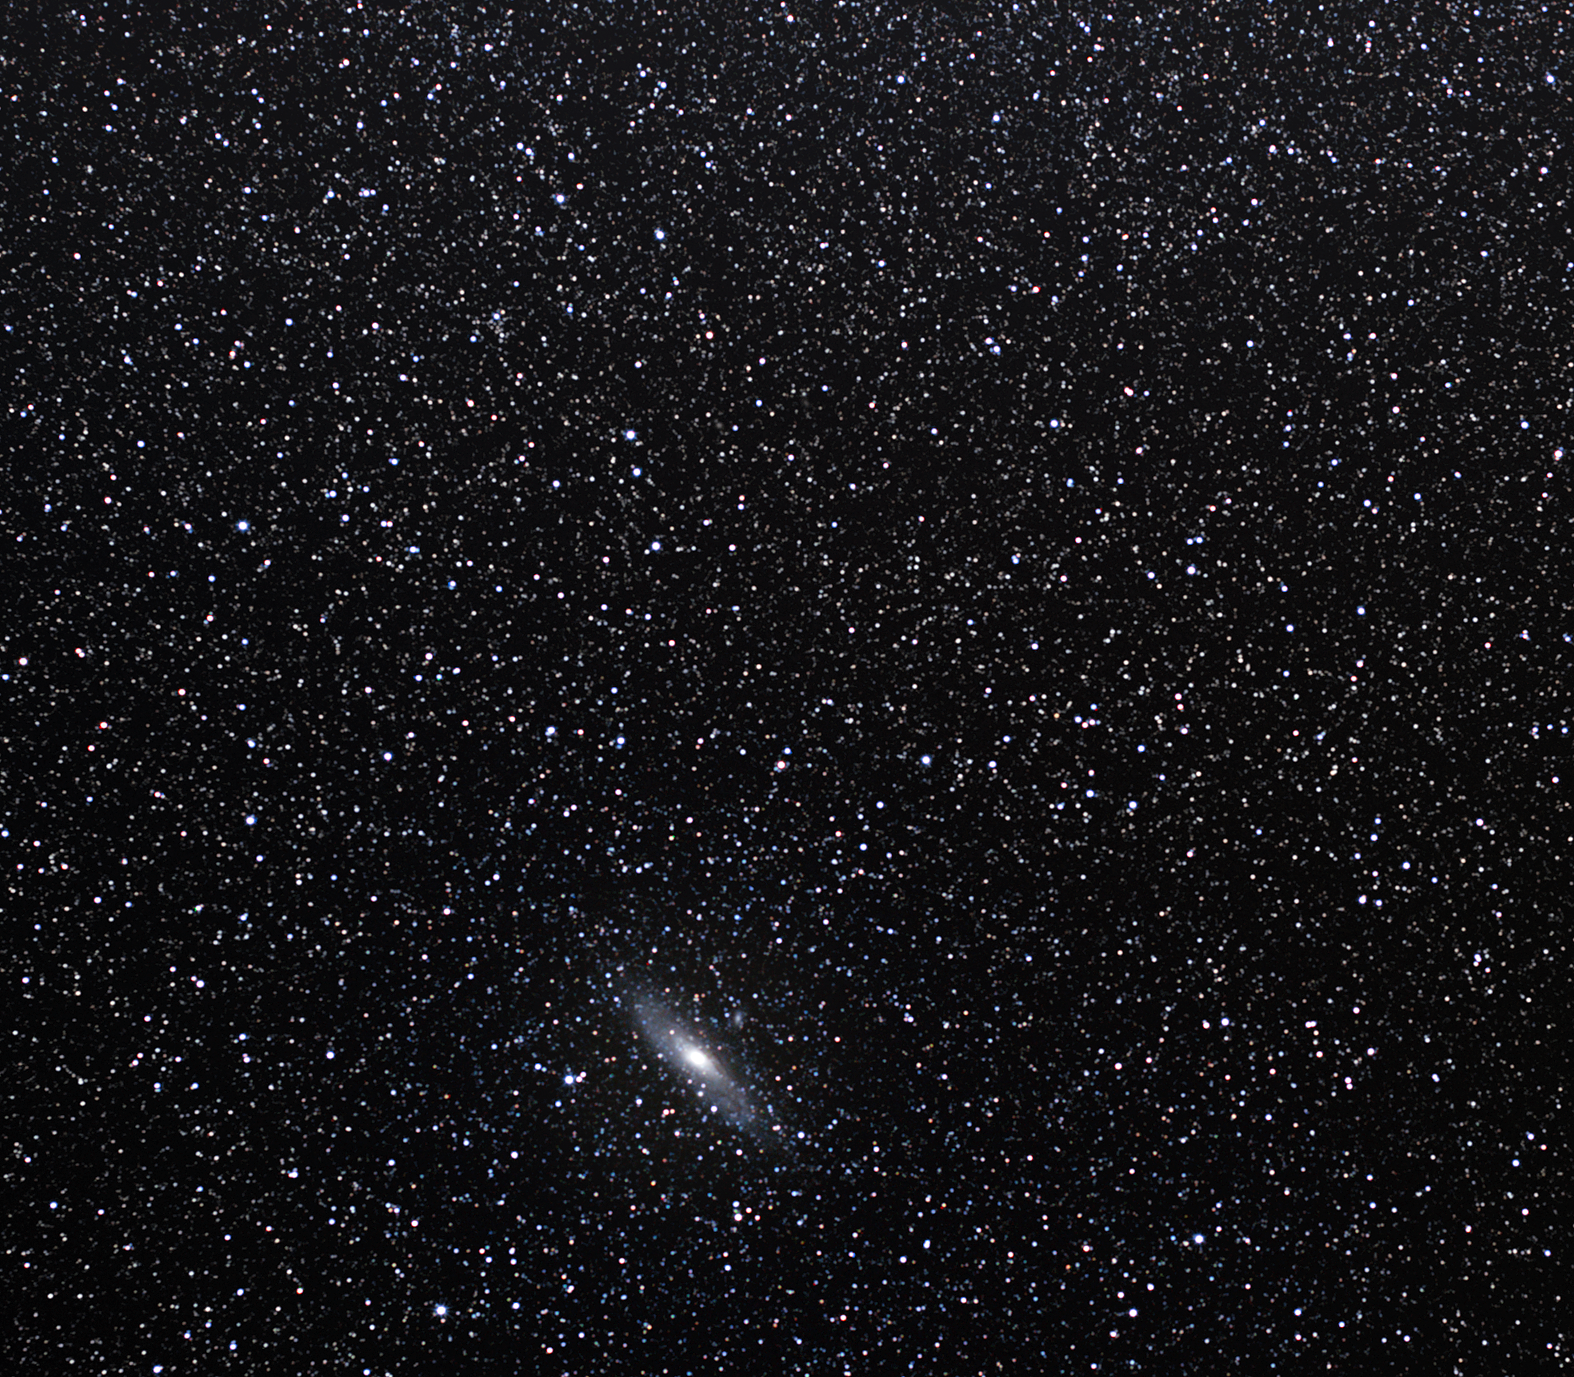

The Andromeda galaxy

This famous spiral galaxy in the constellation of Andromeda is located approximately 2.5 million light-years away from us. Under a perfectly clear and dark sky, it can just be visible to the unaided eye. The Andromeda Galaxy is the largest member of the Local Group of galaxies, with one million million stars contained within a 220,000 light-year-wide disc, greatly exceeding the number of stars in our Milky Way. It is the nearest spiral galaxy to our own and has become the most studied “external” galaxy so far.

On 19 August 1885, the only recorded supernova in the Andromeda Galaxy took place when a star, now known as S Andromedae, destroyed itself in a convulsive explosion.

About 14 dwarf galaxies orbit Andromeda, making it a very busy neighbourhood. The Andromeda Galaxy is approaching our Milky Way at the speed of about 400,000 kilometres per hour, and in about 2–3 billion years, the galaxies will pass through one another, although gravitational interactions will alter the appearance of both galaxies dramatically.

The astronomer Edwin Hubble was the first to find Cepheid variable stars on astronomical photos of the Andromeda Galaxy, which enabled him to measure the distance to the galaxy. His measurements demonstrated that the Andromeda Galaxy was not a cluster of stars and gas within our Milky Way, but an entirely separate galaxy located at a significant distance from our own.

The Persian astronomer Abd al-Rahman al-Sufi first mentioned the Andromeda Galaxy in AD 964 in his Book of Fixed Stars, describing it as a “small cloud”. Charles Messier, the famous French comet hunter, recorded the Andromeda Galaxy as object number 31 in his famous catalogue in 1764. It is also entry number 224 in the New General Catalogue (NGC 224).

A curious fact is that the brightest of the globular clusters — dense spherical star groupings — in the Andromeda Galaxy outshines the Milky Way’s own most luminous globular cluster, Omega Centauri.

Credit: ESO/S. Brunier